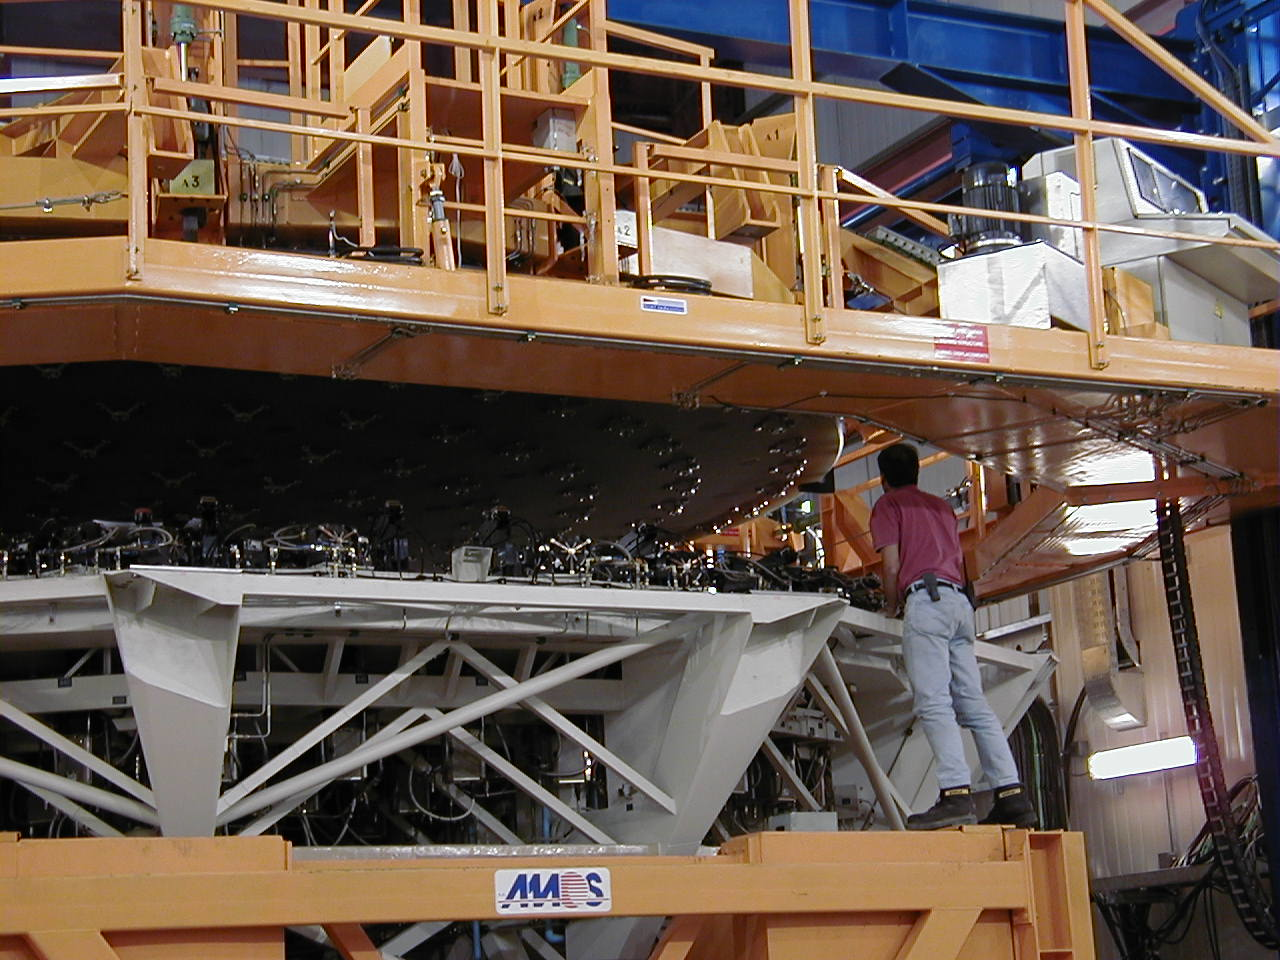

Lifting the mirror

The fragile mirror is lifted by the mirror handling device and the Mirror Cell is moved in place under it.

Credit: ESO